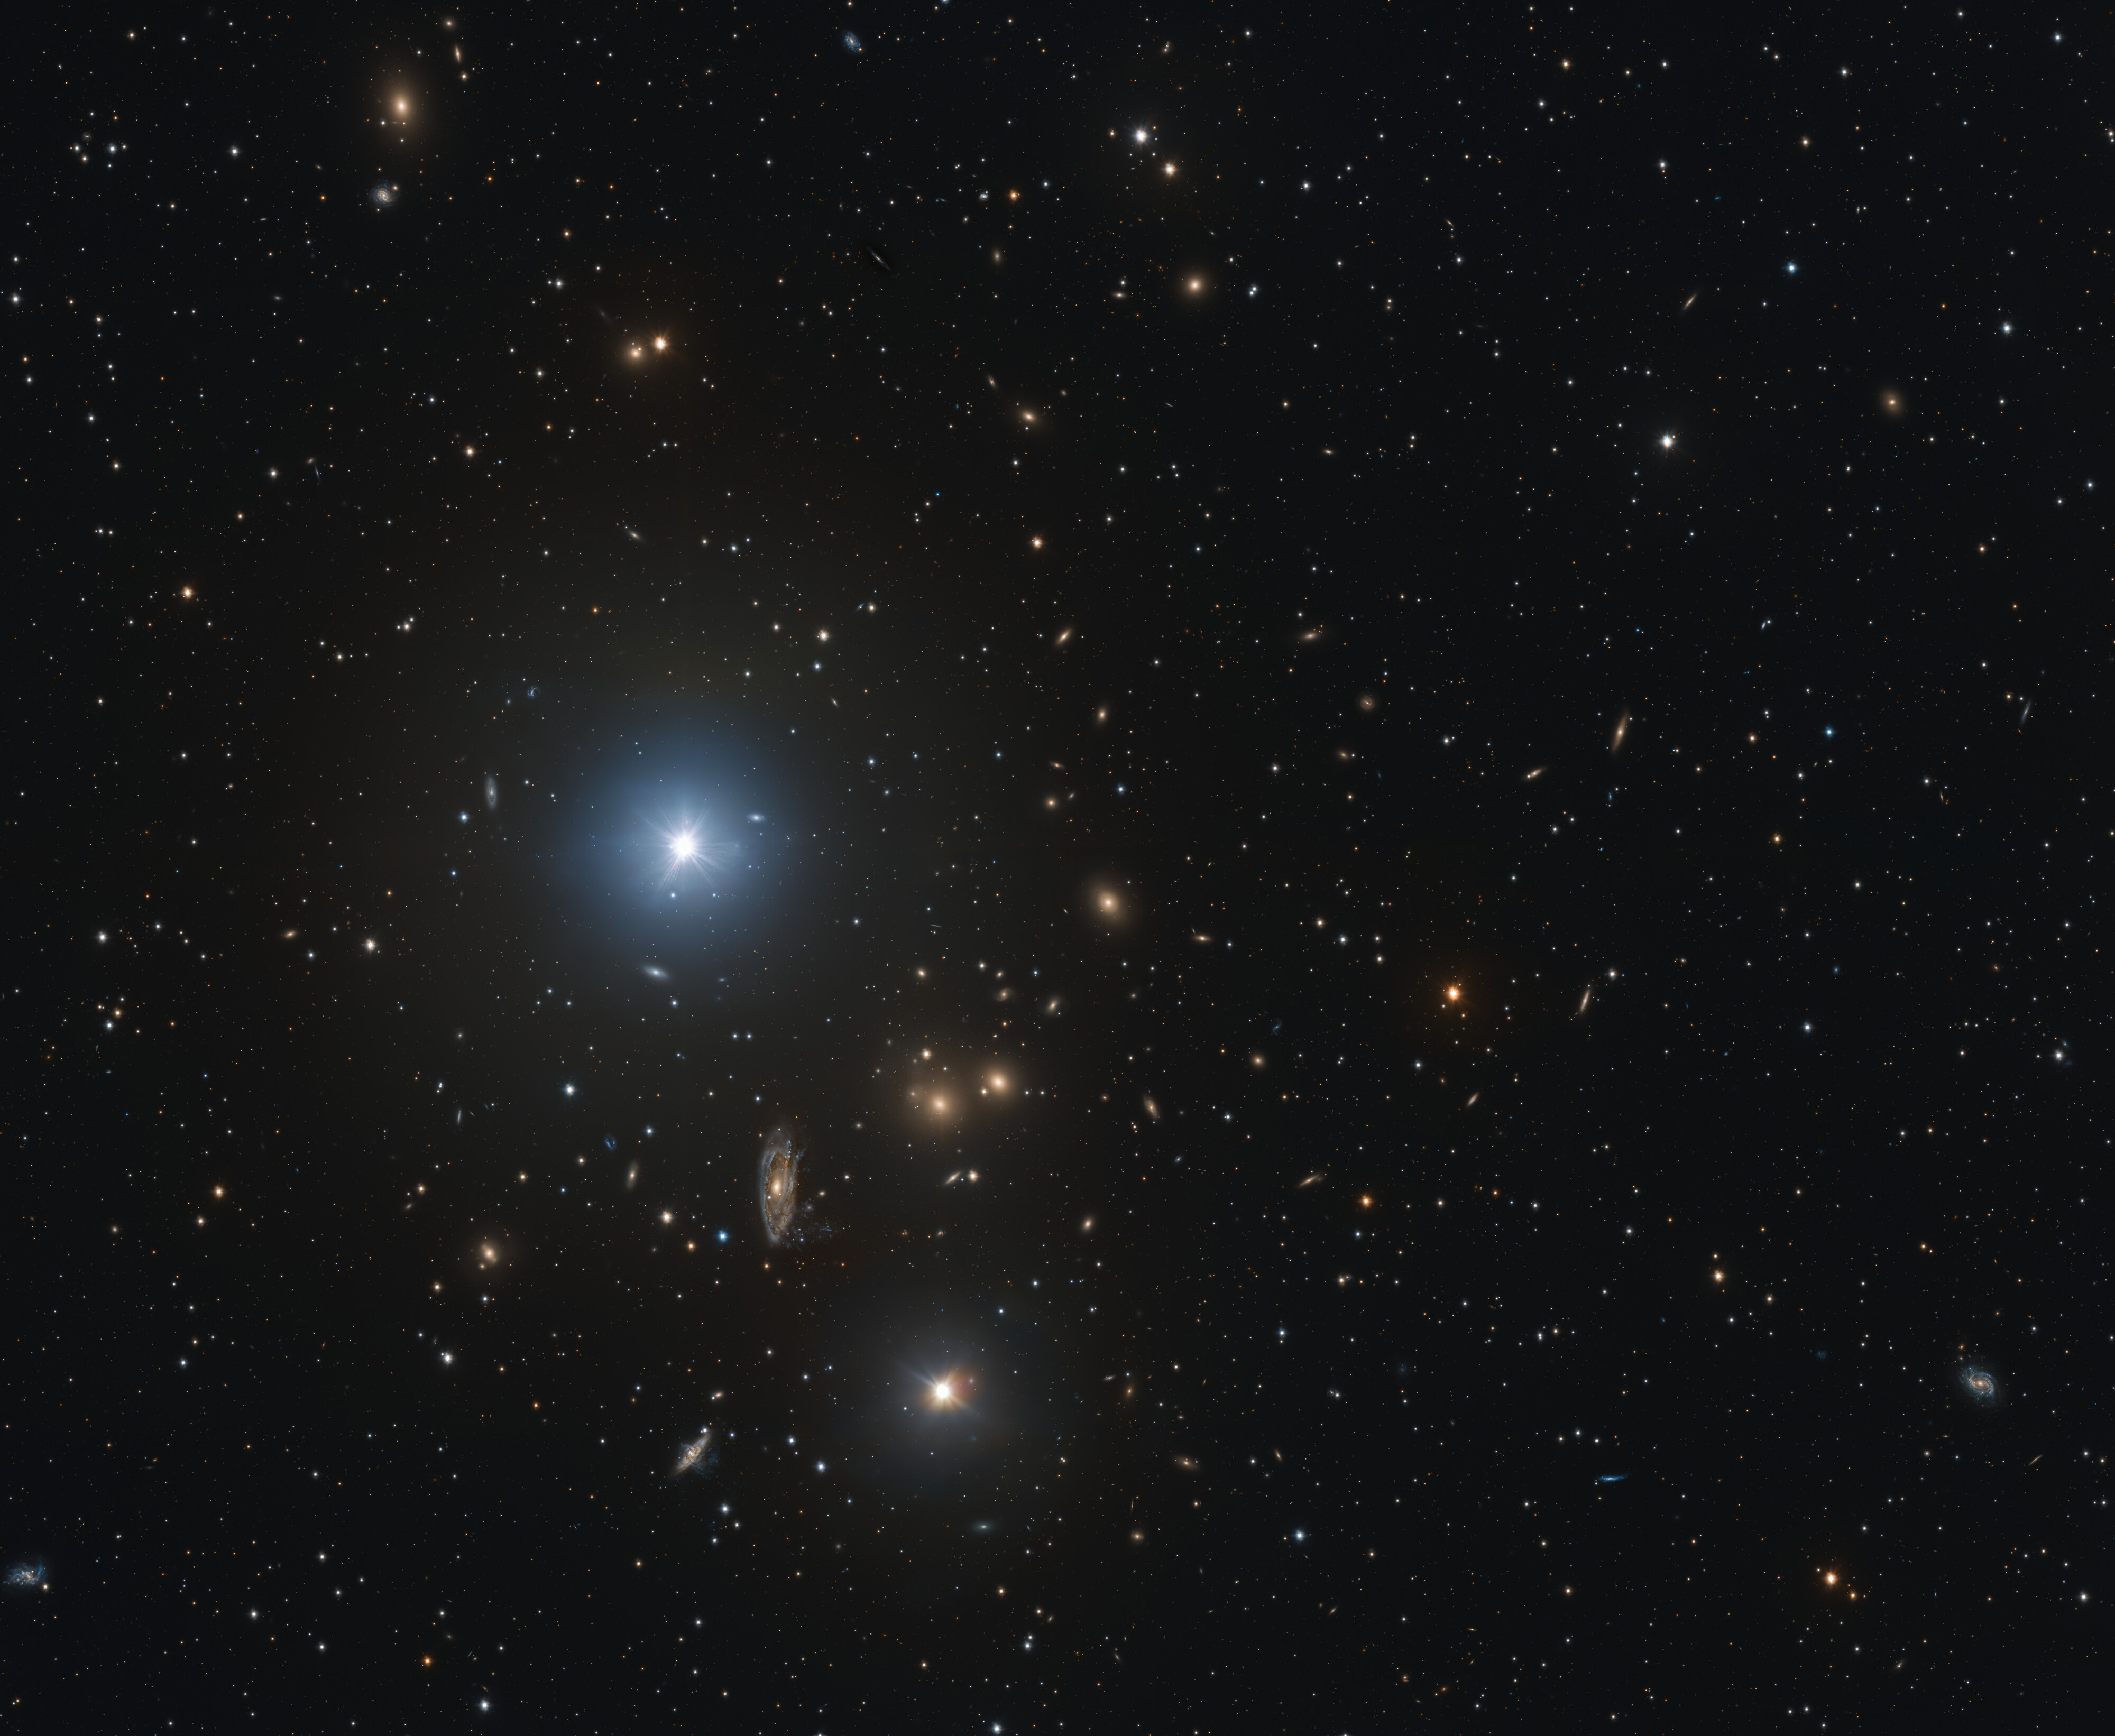

The Hydra I cluster

This image shows a portion of the Hydra I galaxy cluster. Underneath the bright star taking the spotlight in the centre-left of the image, notice the spiral galaxy that looks almost smudged across the screen, spilling its contents into the cosmos around it. This is NGC 3312, a galaxy that is losing gas through a process known as ram pressure stripping. Check the links below for a closer look and an explanation of how this works.

Credit: ESO/INAF/M. Spavone, E. Iodice